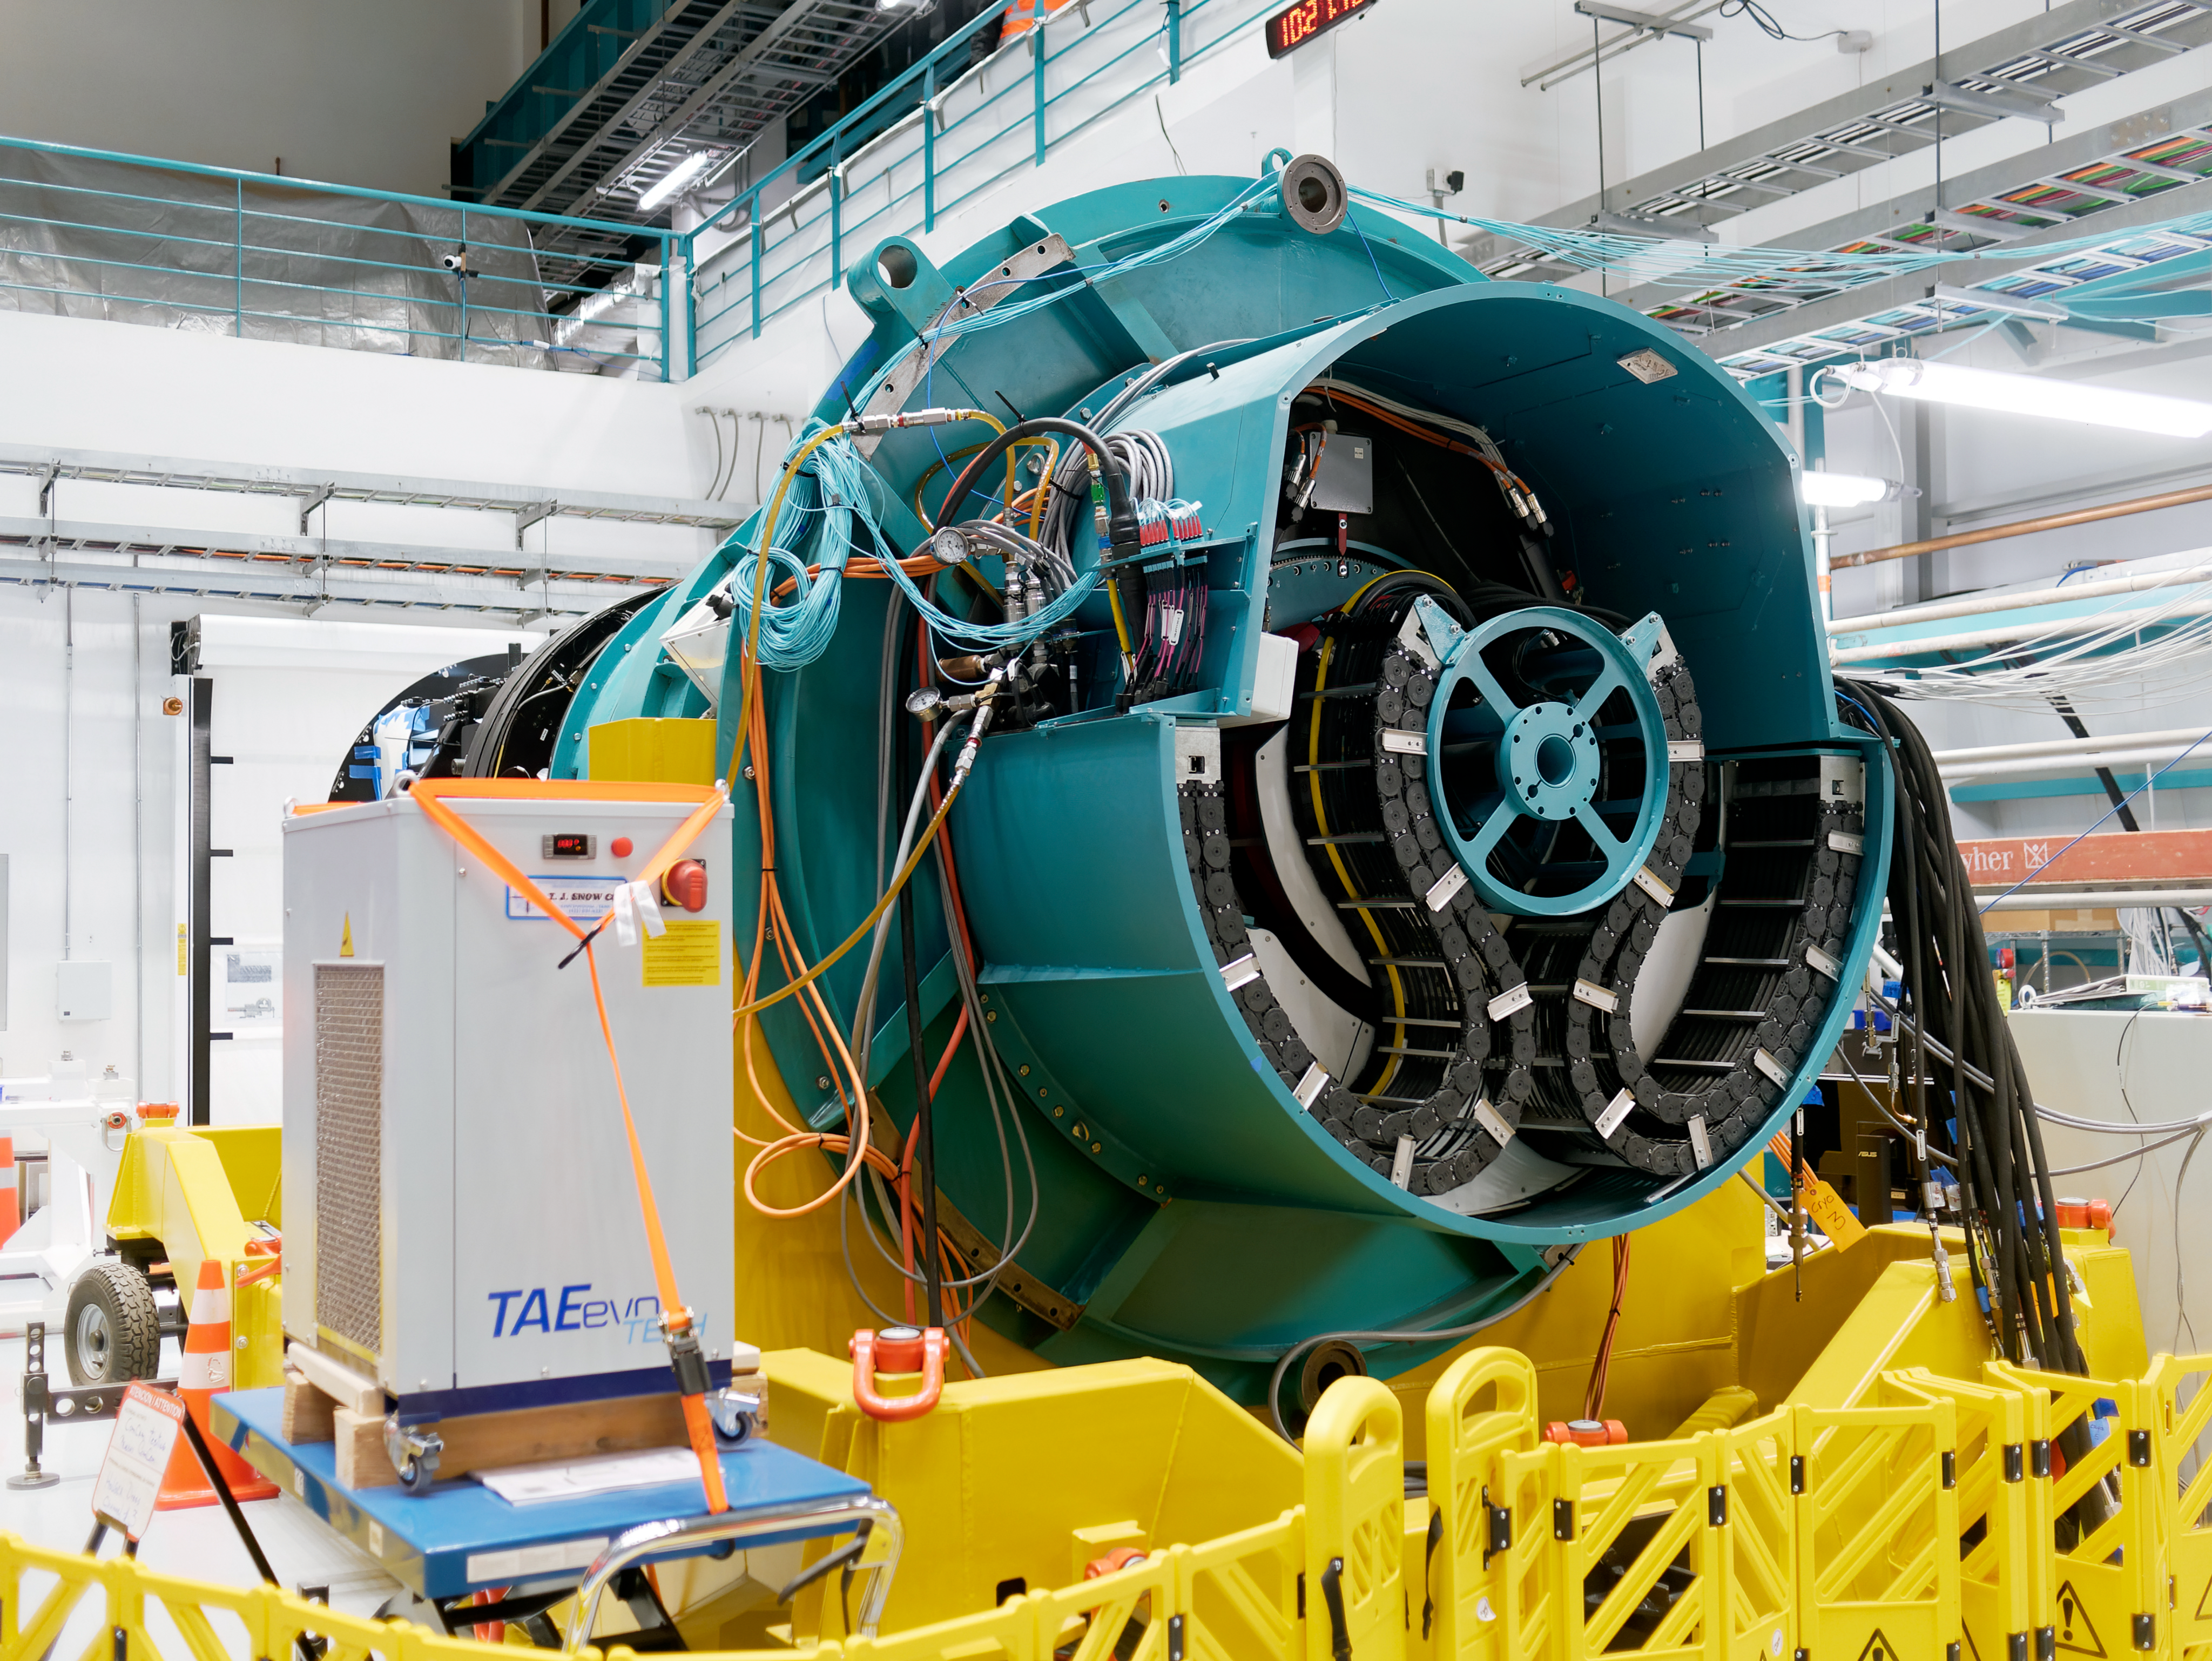

Rubin Observatory Commissioning Camera

The Rubin Observatory Commissioning Camera on Cerro Pachón in Chile.

Credit: RubinObs/NOIRLab/SLAC/NSF/DOE/AURA/W. O'Mullane